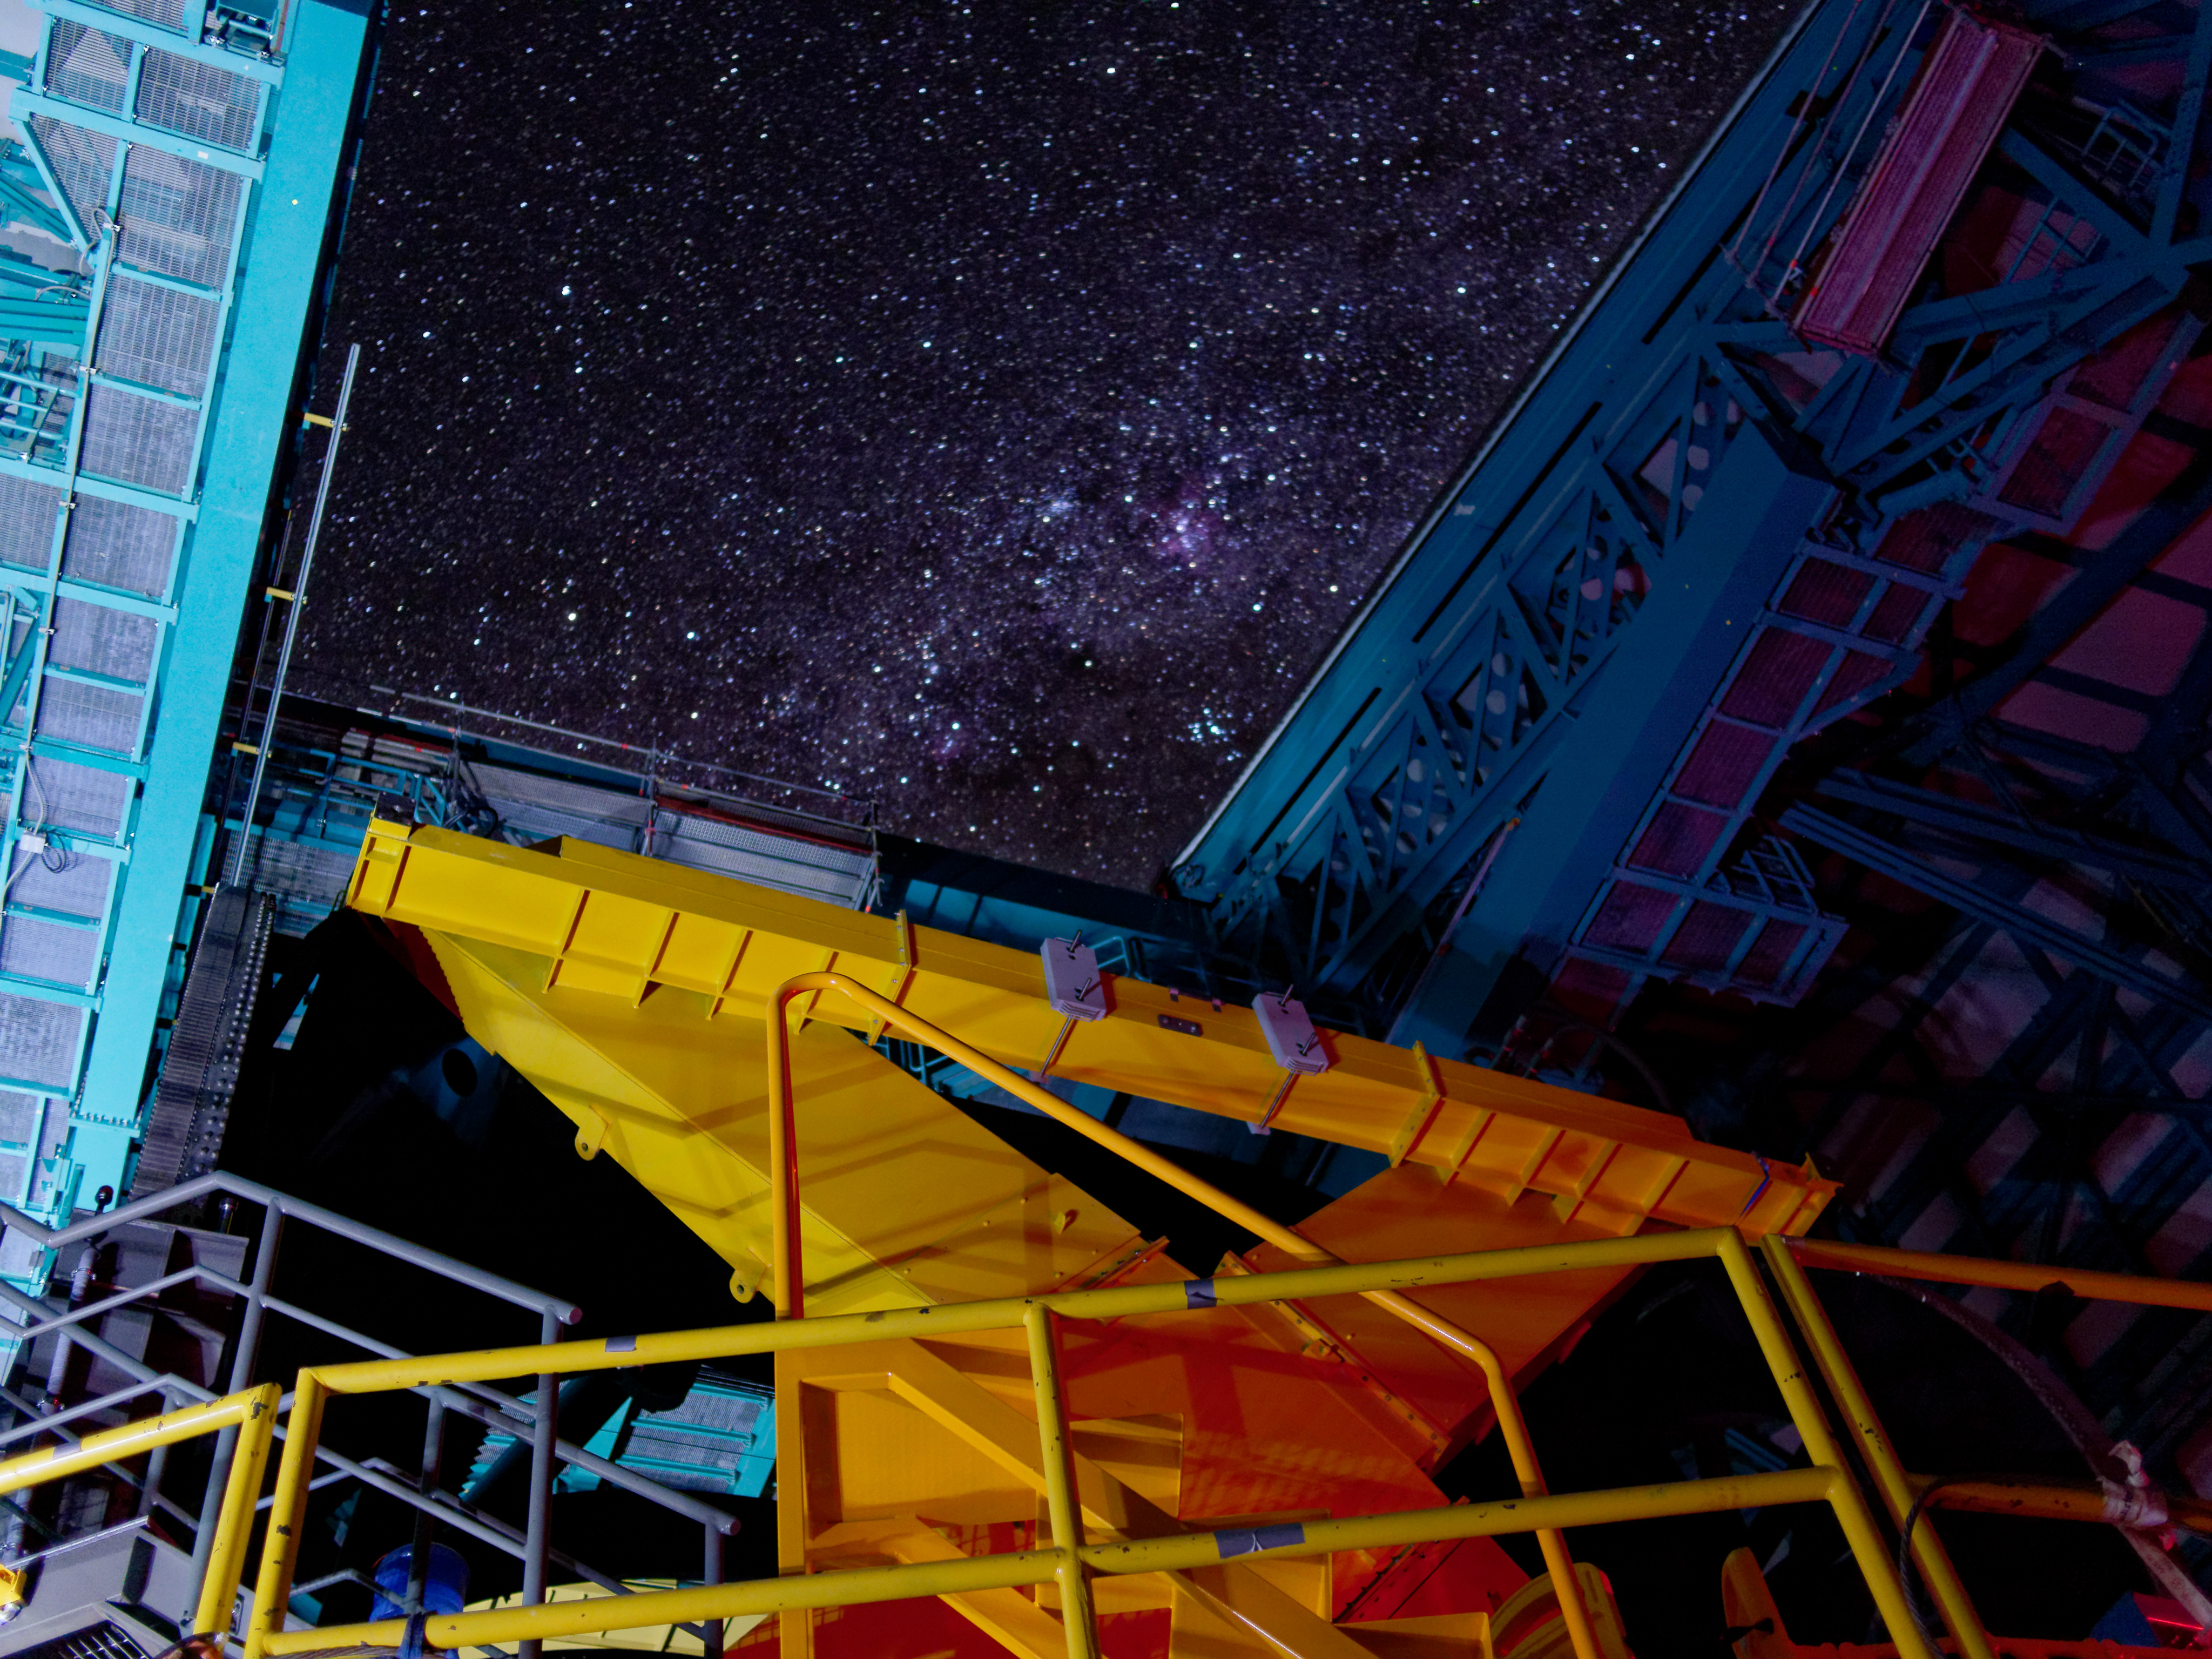

Night Sky Through Dome

A dark, starry sky is visible through the open dome of Rubin Observatory. No wonder Chile has so many observatories!

Credit: RubinObs/NOIRLab/SLAC/NSF/DOE/AURA/W. O'Mullane